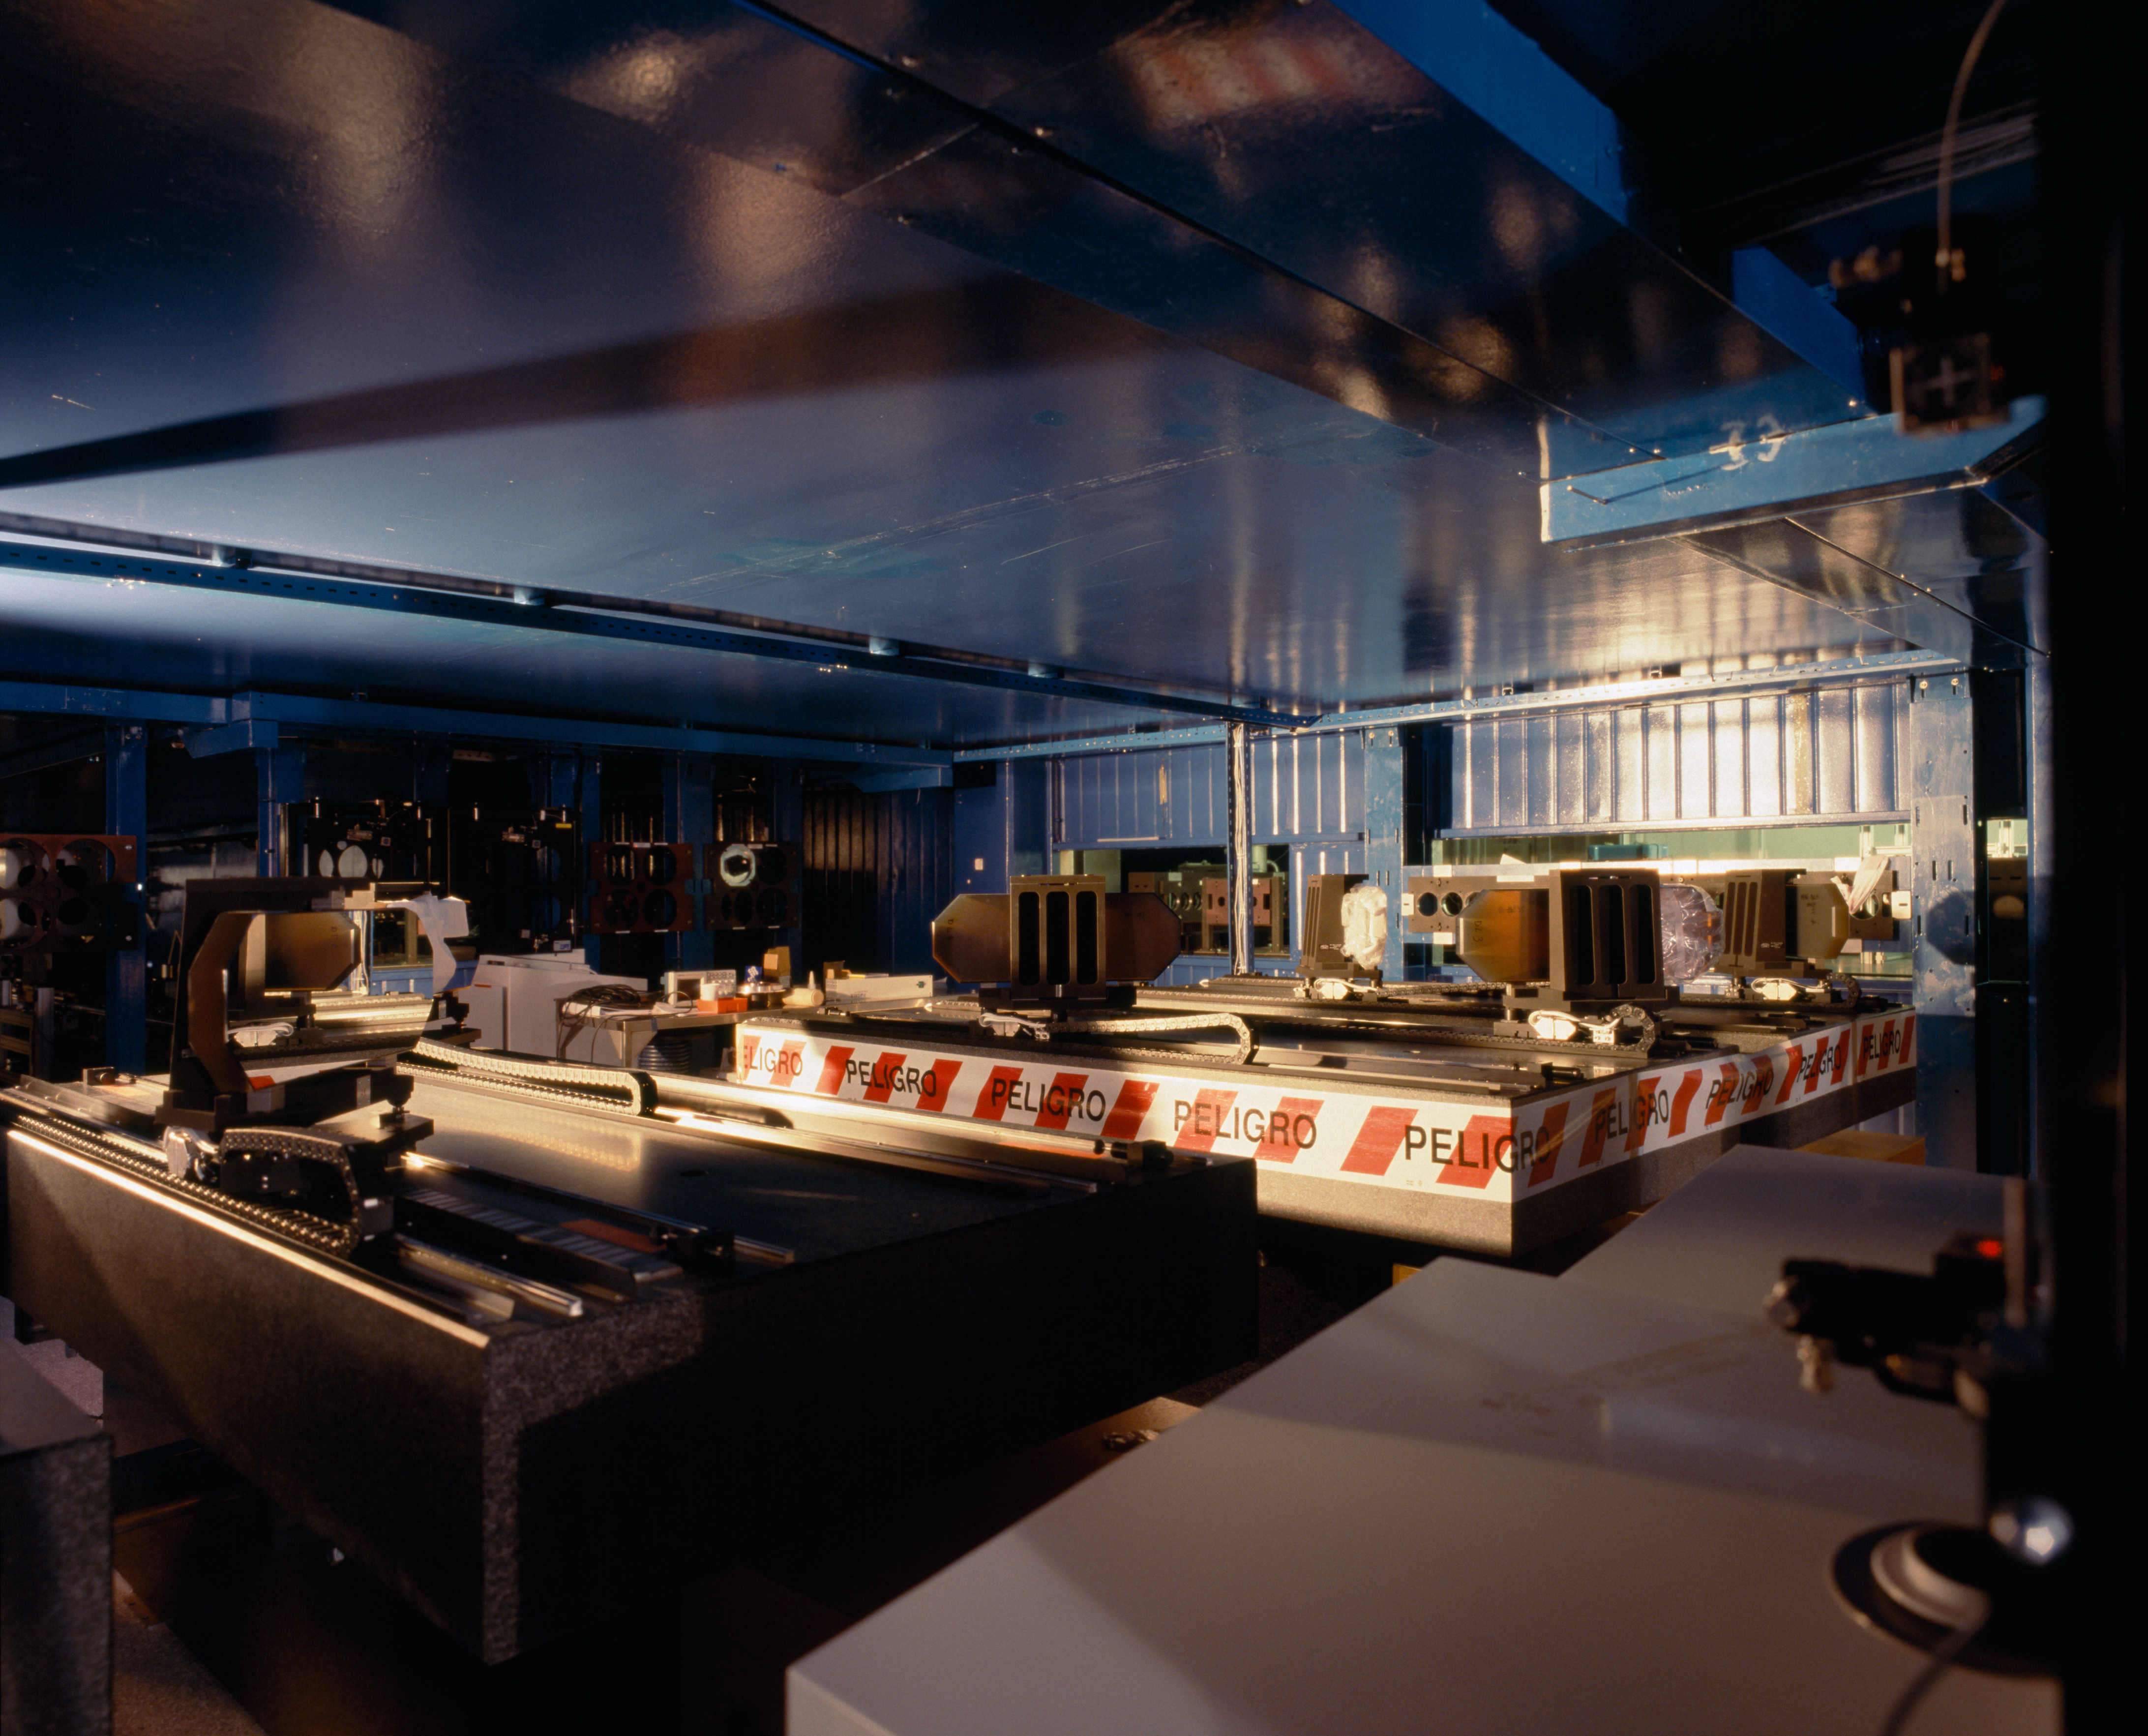

VLTI tunnel and M16

The light from various telescopes can be combined interferometrically. Between the telescopes and the instrument where the various beams eventually converge, the light will be reflected on many mirrors. Here, in the VLTI tunnel, the table with the various M16 (16th miror on the beam) is the last step before the "VLTI laboratory".

Credit: ESO